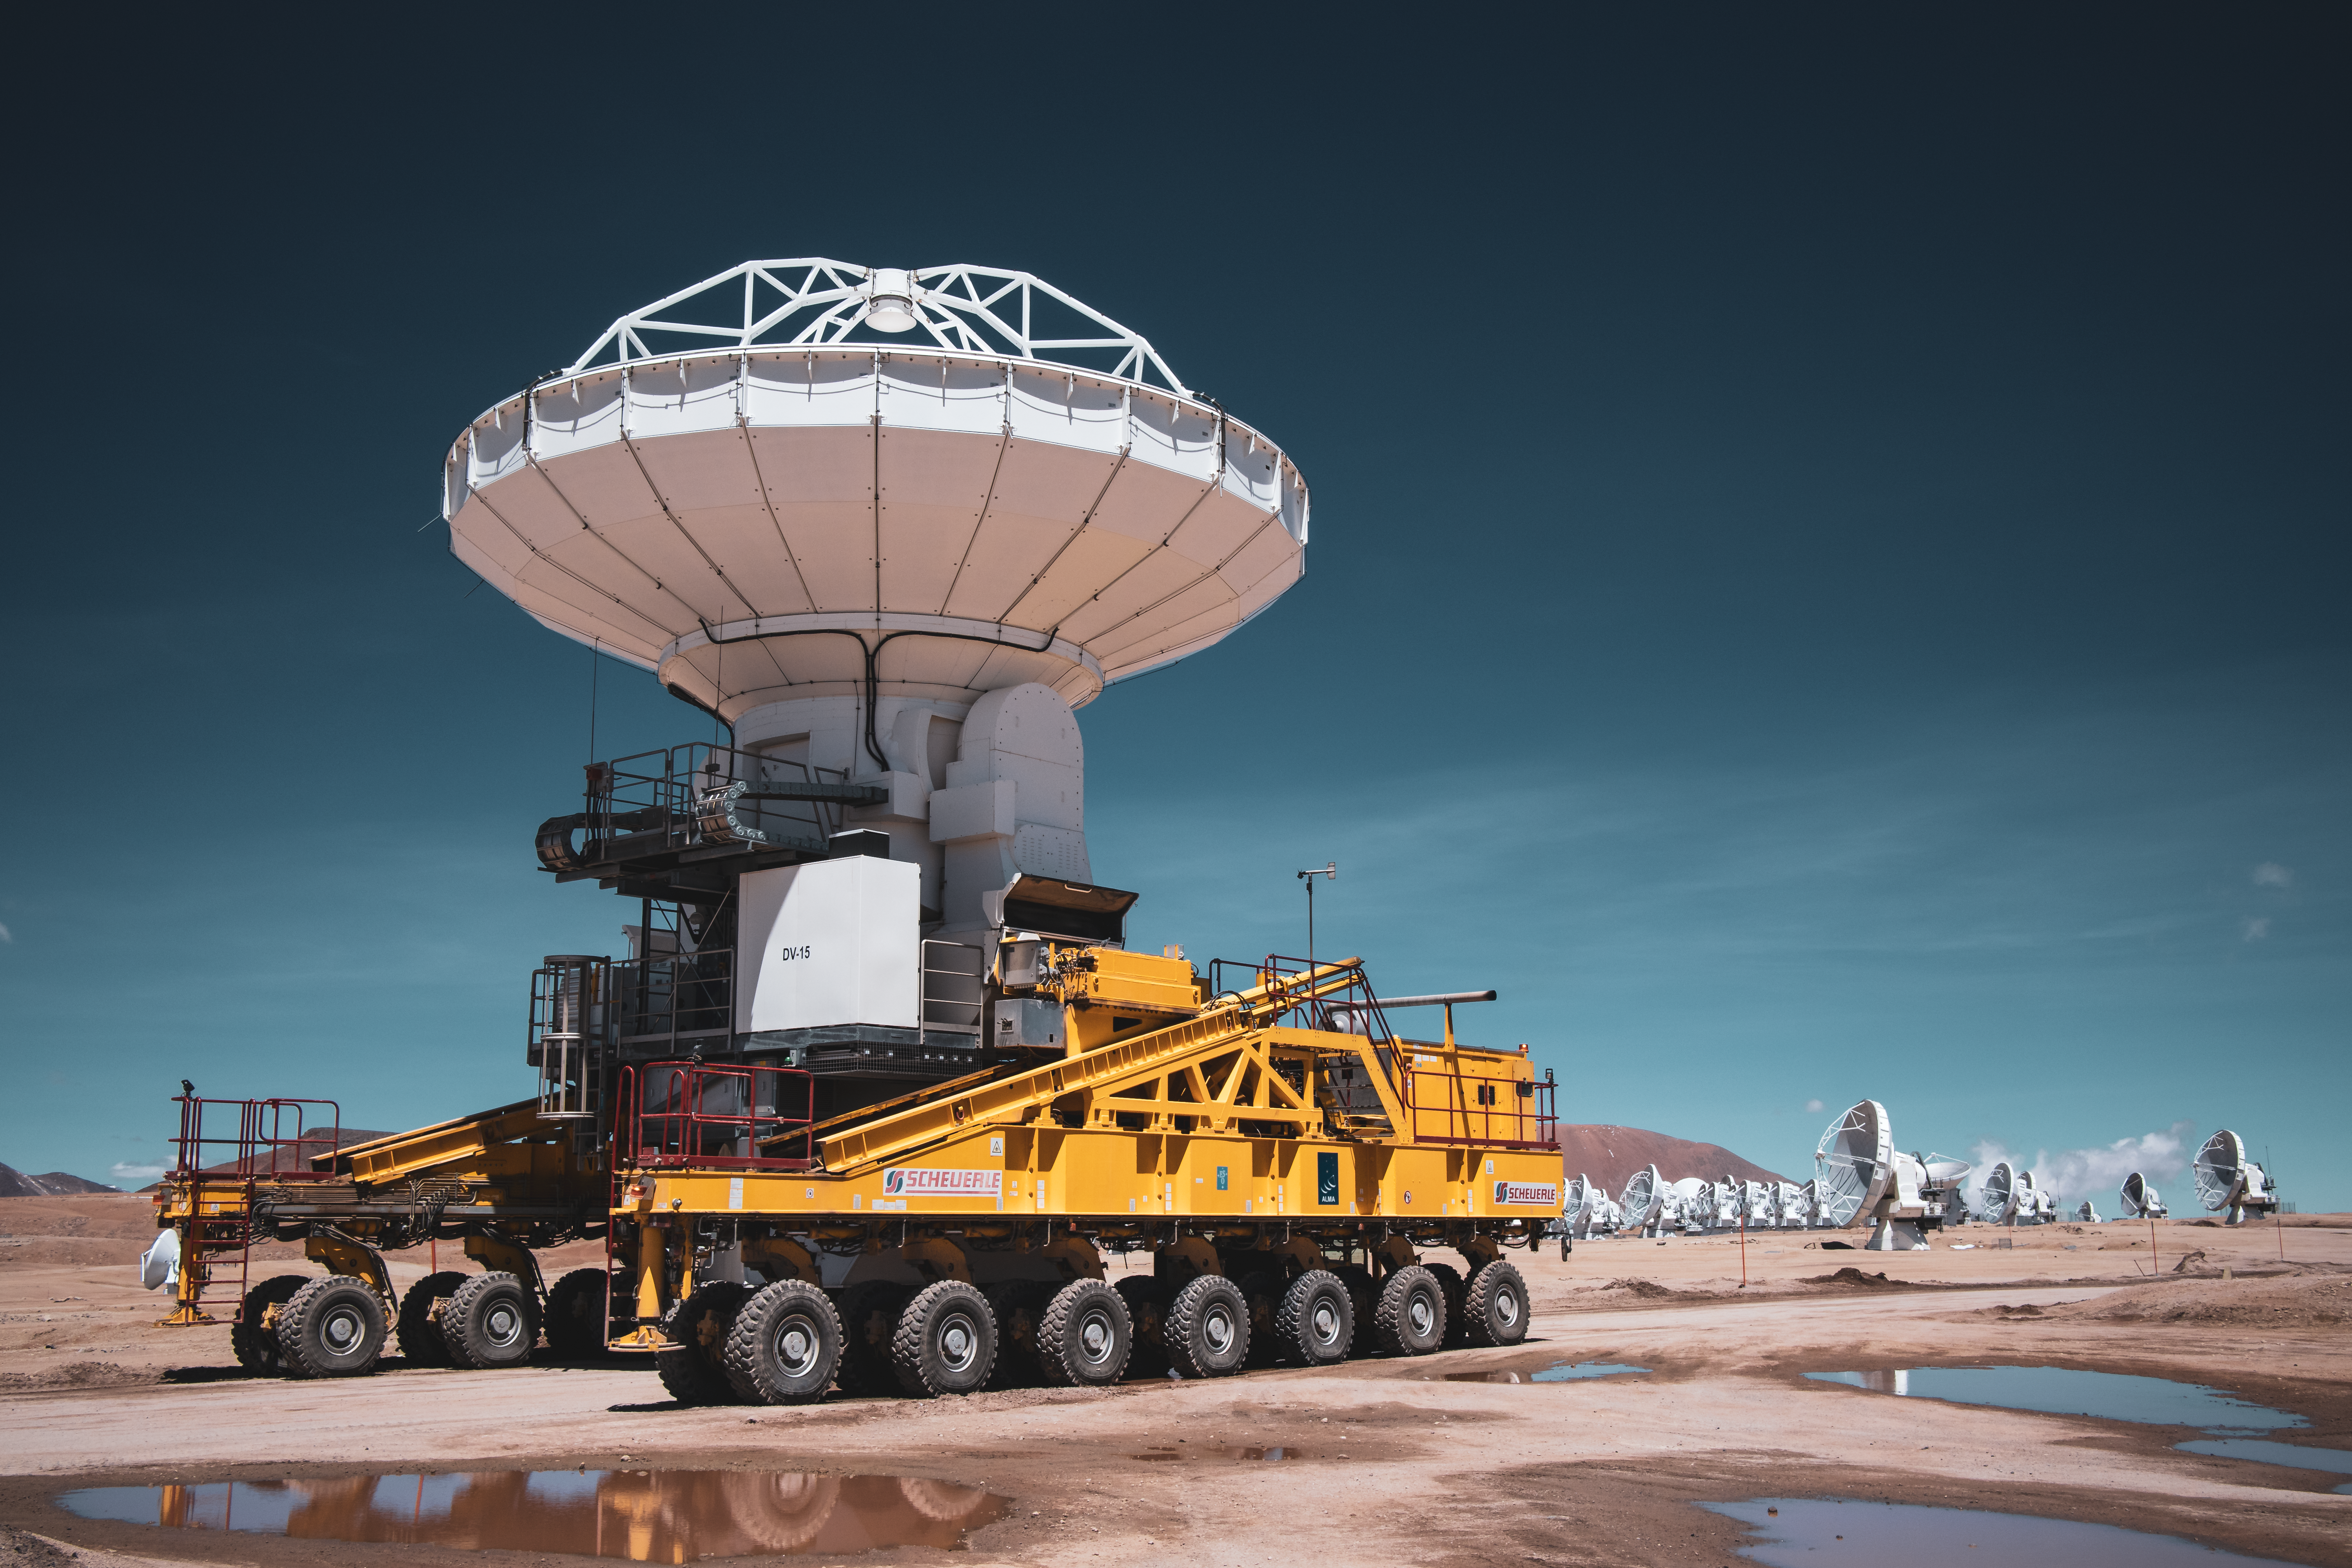

A futuristic transporter

This image looks straight out of a science fiction film on an alien planet, but it’s very real and happening here on Earth. The landscape is the Chajnantor plateau, about 5000 metres high in the Chilean Andes. The antennas are part of the Atacama Large Millimeter/submillimeter Array (ALMA), a telescope ESO operates together with international partners. But why is one of them mounted on a gigantic truck?

ALMA comprises 66 high-precision antennas: a main array of 50 antennas, each 12 metres wide, and an additional compact array of four 12-metre and twelve 7-metre antennas. The ALMA antennas act together as a single telescope: antennas close to each other have higher sensitivity to detect extended sources, while those further away can see very fine details.

The antennas of the main array can be arranged in different configurations on 192 pads across the entire site, where the maximum distance between them can vary from 150 metres to 16 kilometres. This image features one of the two transporters provided by ESO, called “Otto” and “Lore”, that move the antennas from one location to another, allowing ALMA to observe details of different scales.

Even if this image doesn’t show an alien world, ALMA’s technology helps us observe the building blocks of distant planets and might one day help us find life itself.

Credit: Sergio Otarola/ESO